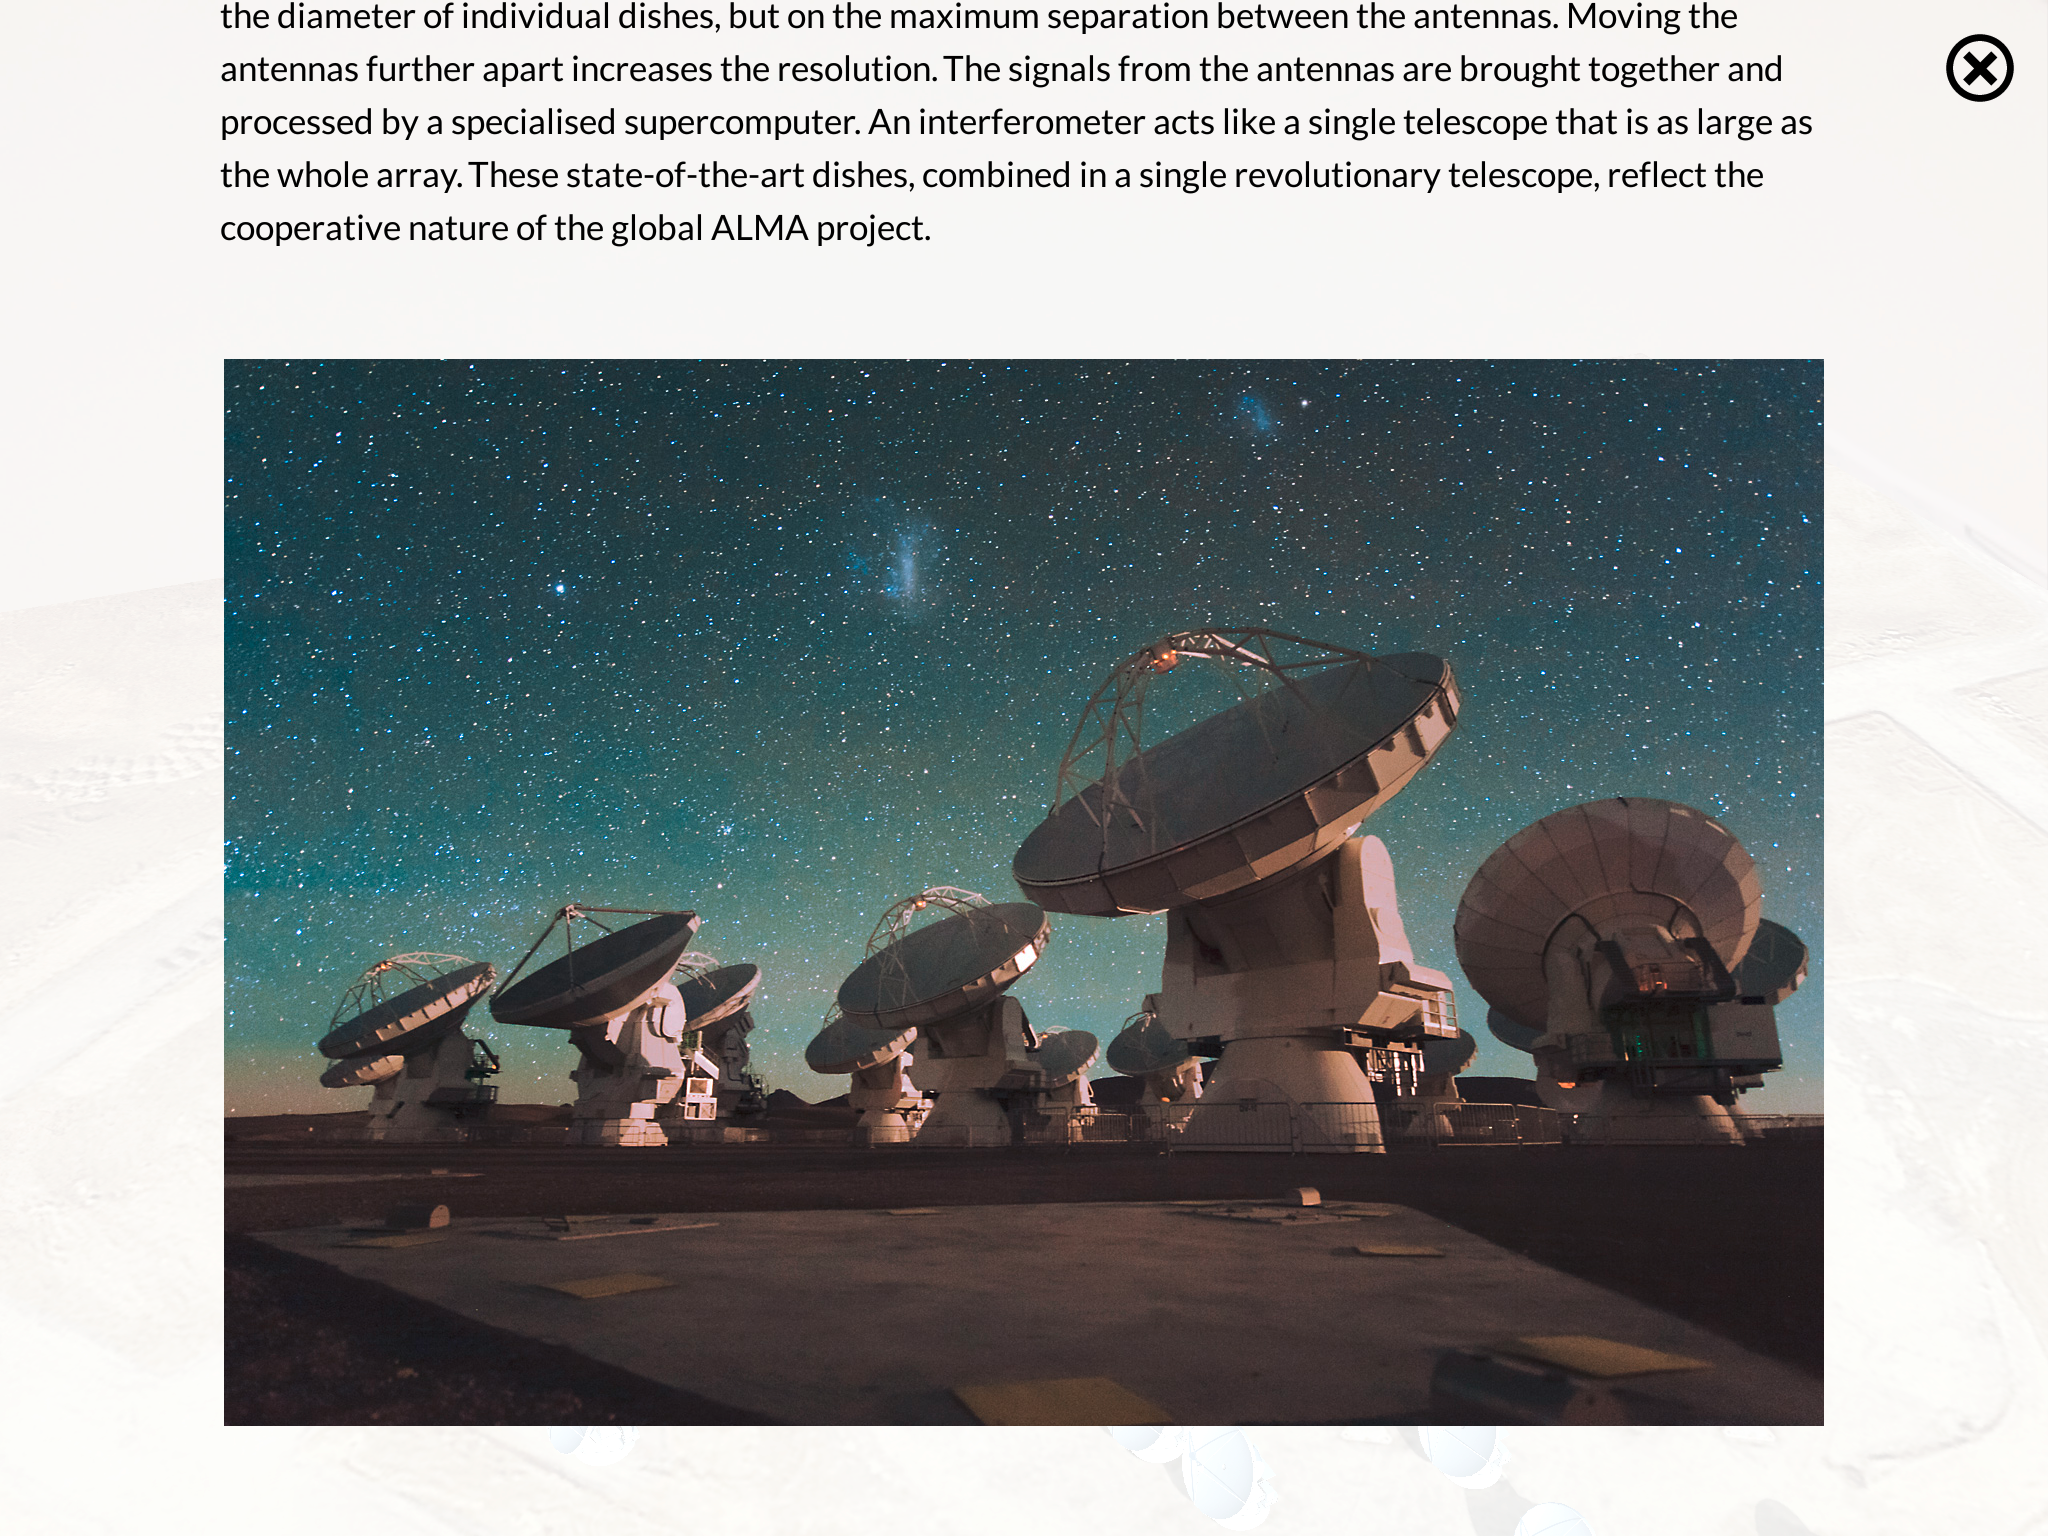

Screenshot of the ALMA augmented reality app

The ALMA augmented reality app was developed by ESO in partnership with Polish company Bridge. The app can be downloaded in Google Play and the iTunes AppStore.

Credit: Bridge/ESO